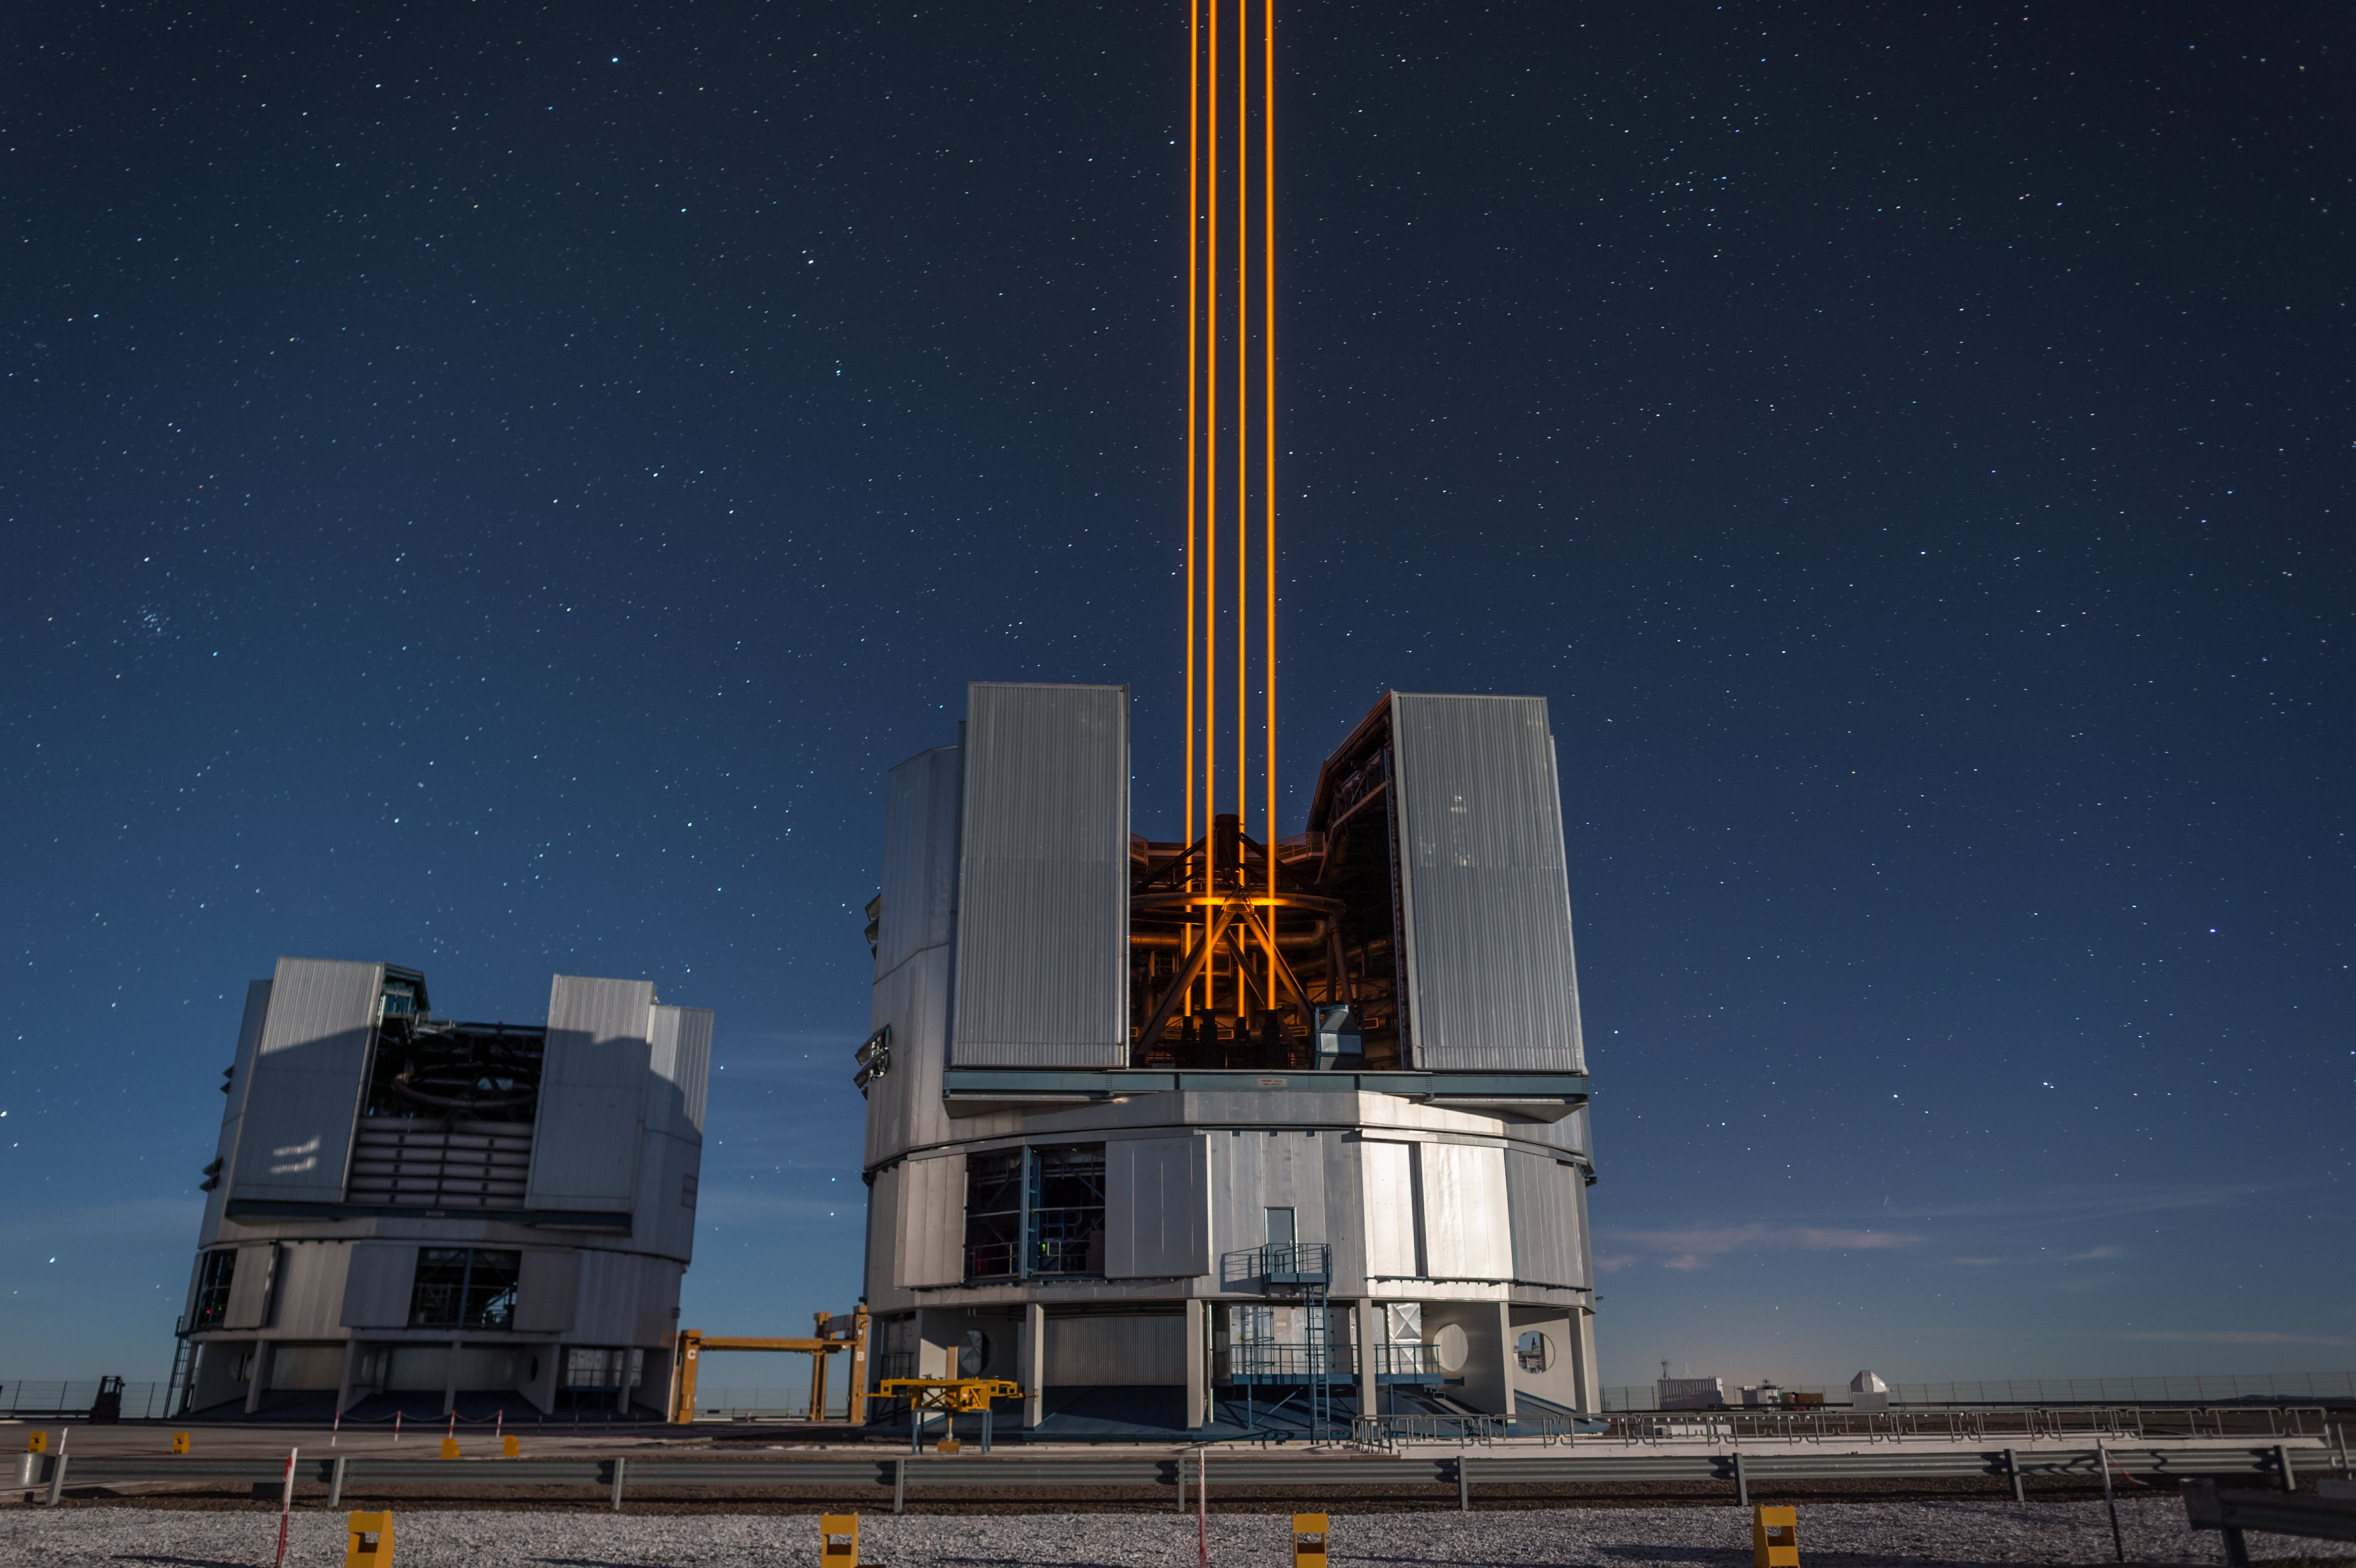

The most powerful laser guide star system in the world sees first light at the Paranal Observatory

On 26 April 2016 an event at ESO’s Paranal Observatory in Chile marked the brilliant first light for the four powerful lasers that form a crucial part of the adaptive optics systems on ESO’s Very Large Telescope. Attendees were treated to a spectacular display of cutting-edge laser technology against the majestic skies of Paranal. These are the most powerful laser guide stars ever used for astronomy and mark the first use of multiple laser guide stars at ESO.

This spectacular image shows the four beams emerging from the new laser system on Unit Telescope 4 of the VLT.

Credit: ESO/F. Kamphues